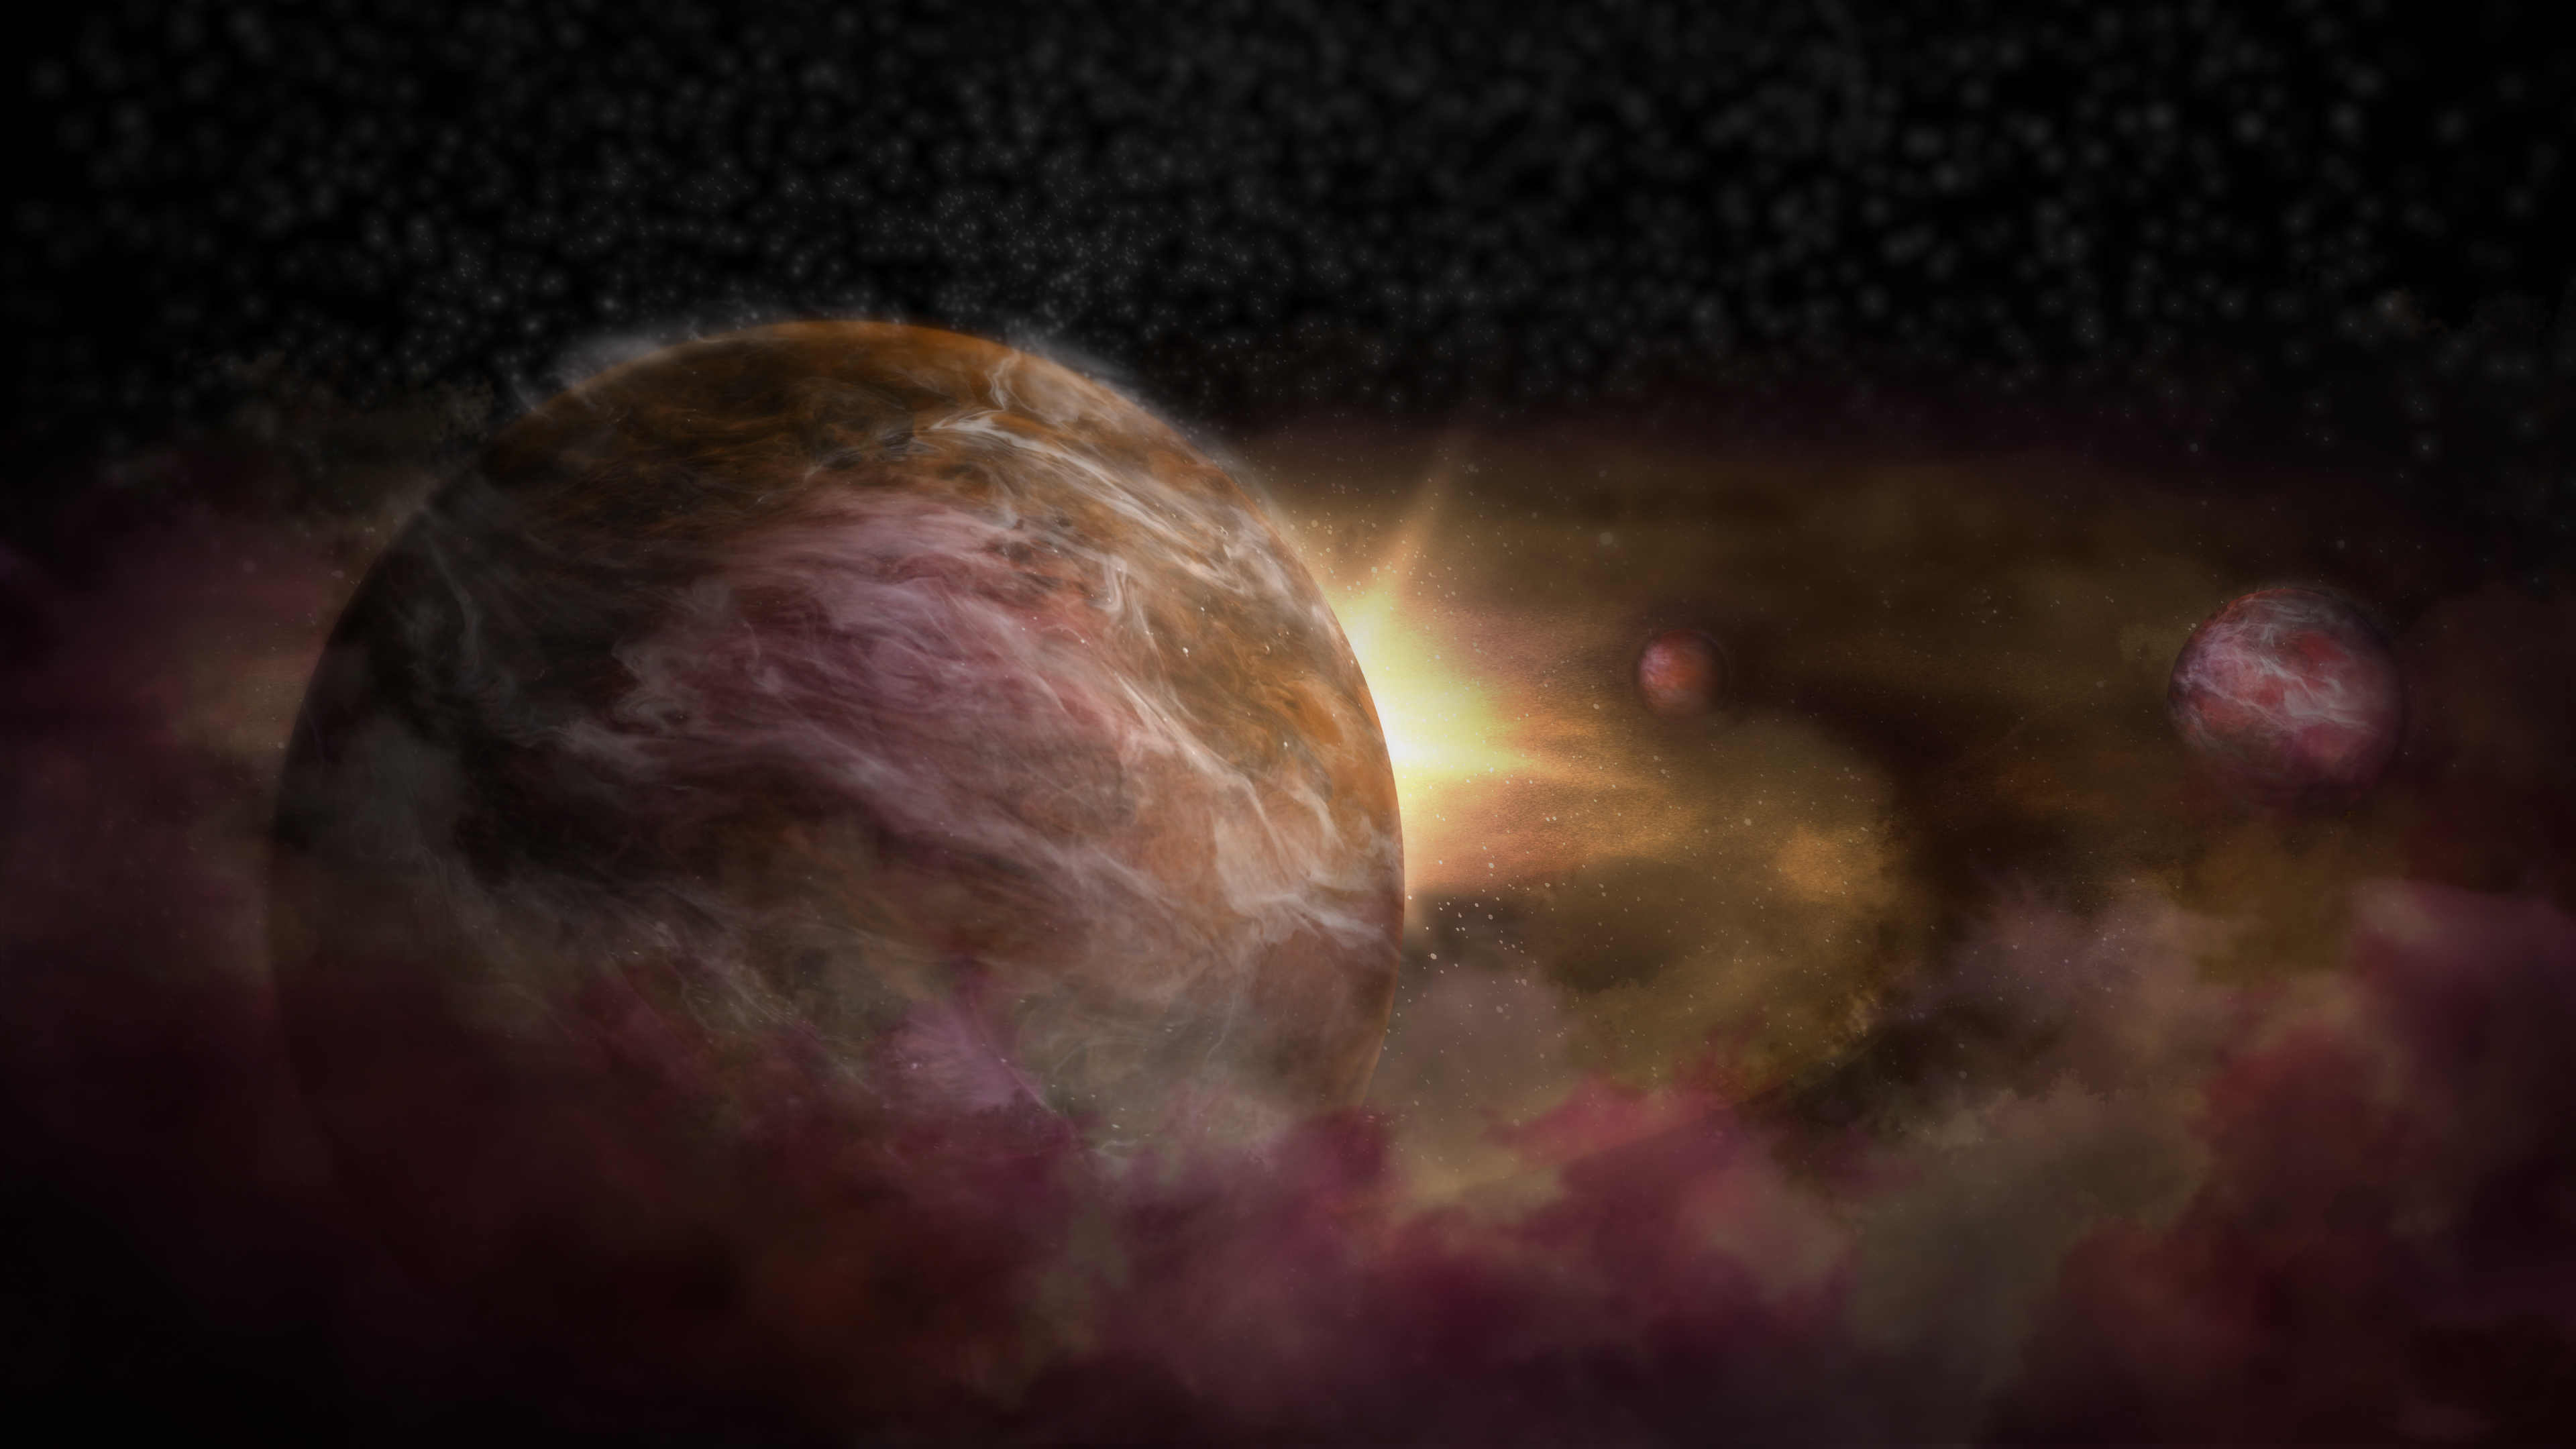

Trio of Infant Planets Discovered around Newborn Star

Two independent teams of astronomers have uncovered convincing evidence that three young planets are in orbit around an infant star known as HD 163296. Using a new planet-finding strategy, the astronomers identified three discrete disturbances in a young star’s gas-filled disk: the strongest evidence yet that newly formed planets are in orbit there. These newly formed planets are depicted here in an artist impression.

Credit: NRAO/AUI/NSF; S. Dagnello